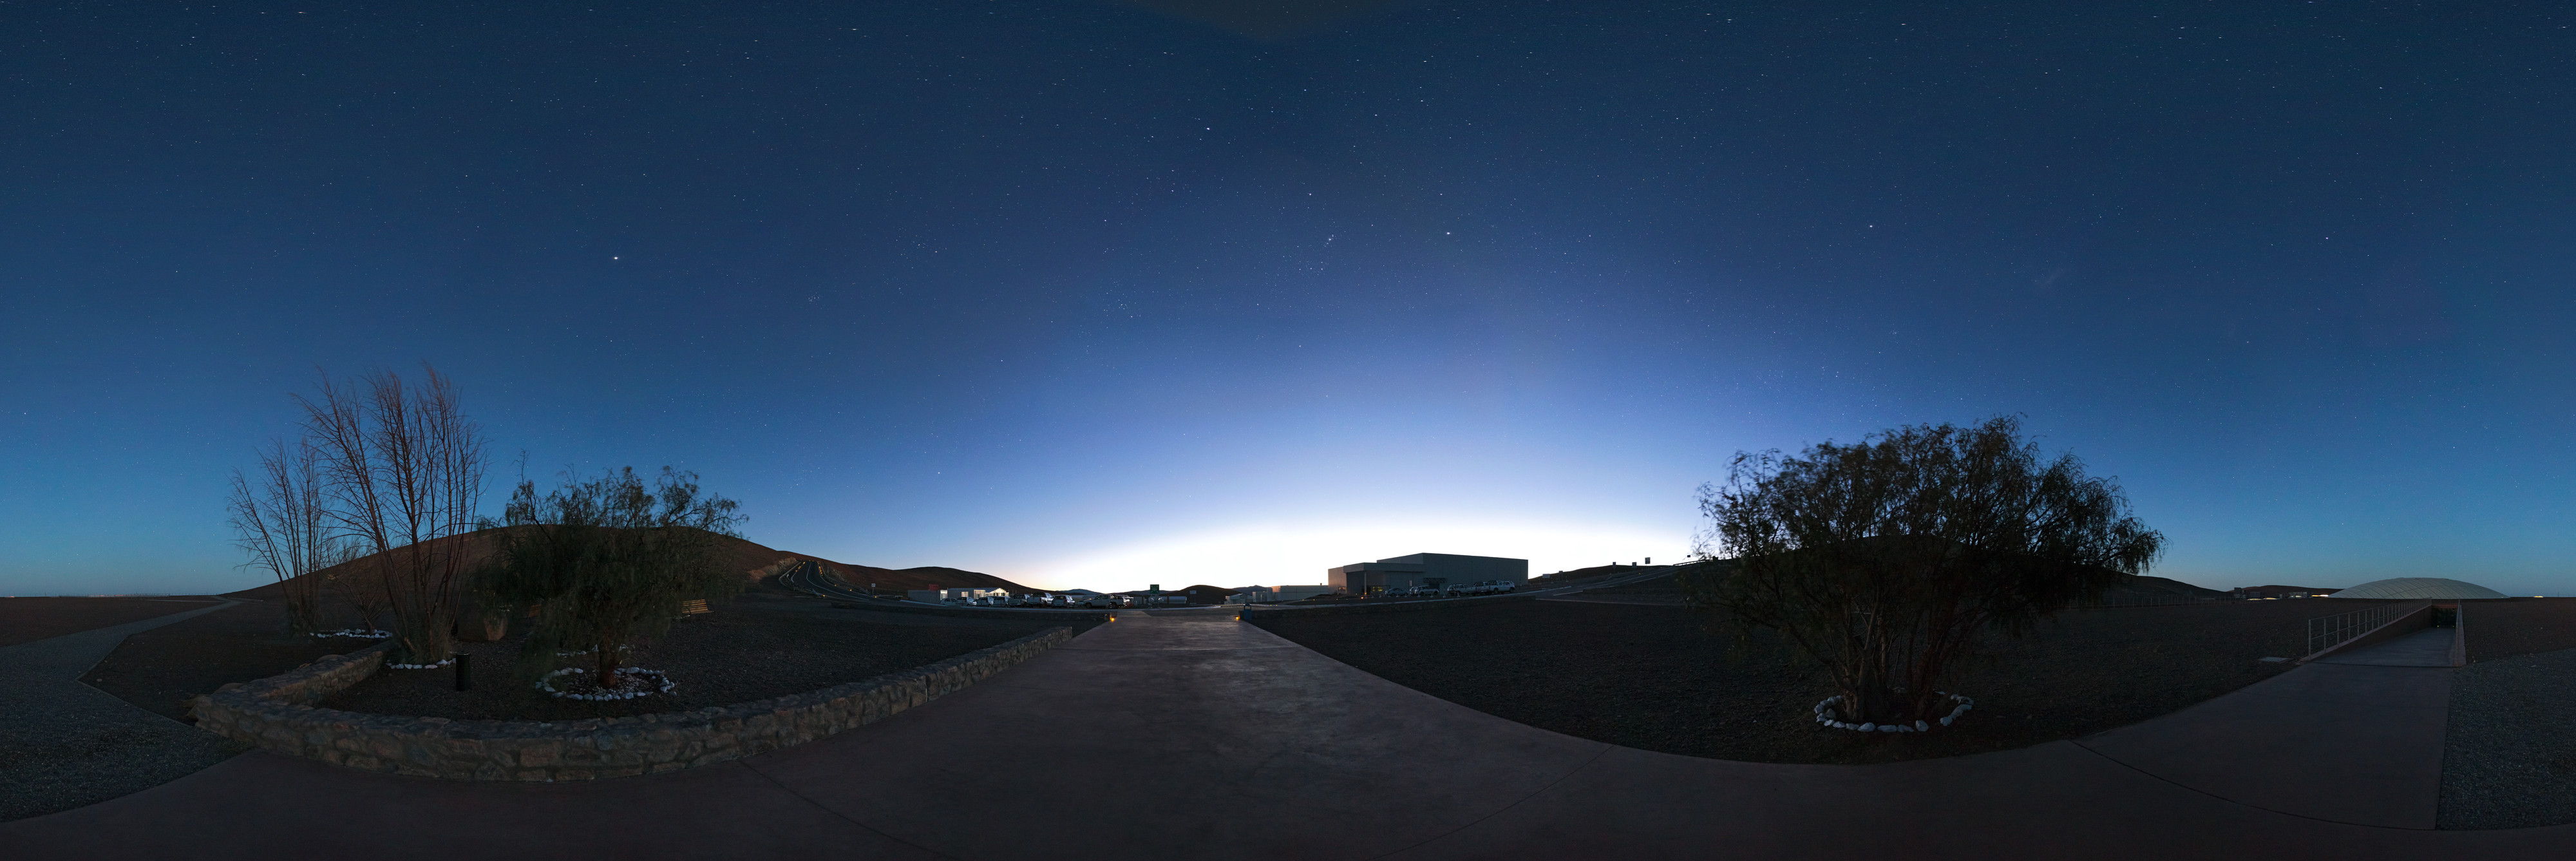

Paranal Basecamp at dawn

This panorama reveals the quietude at the Paranal base camp at dawn.

Credit: ESO